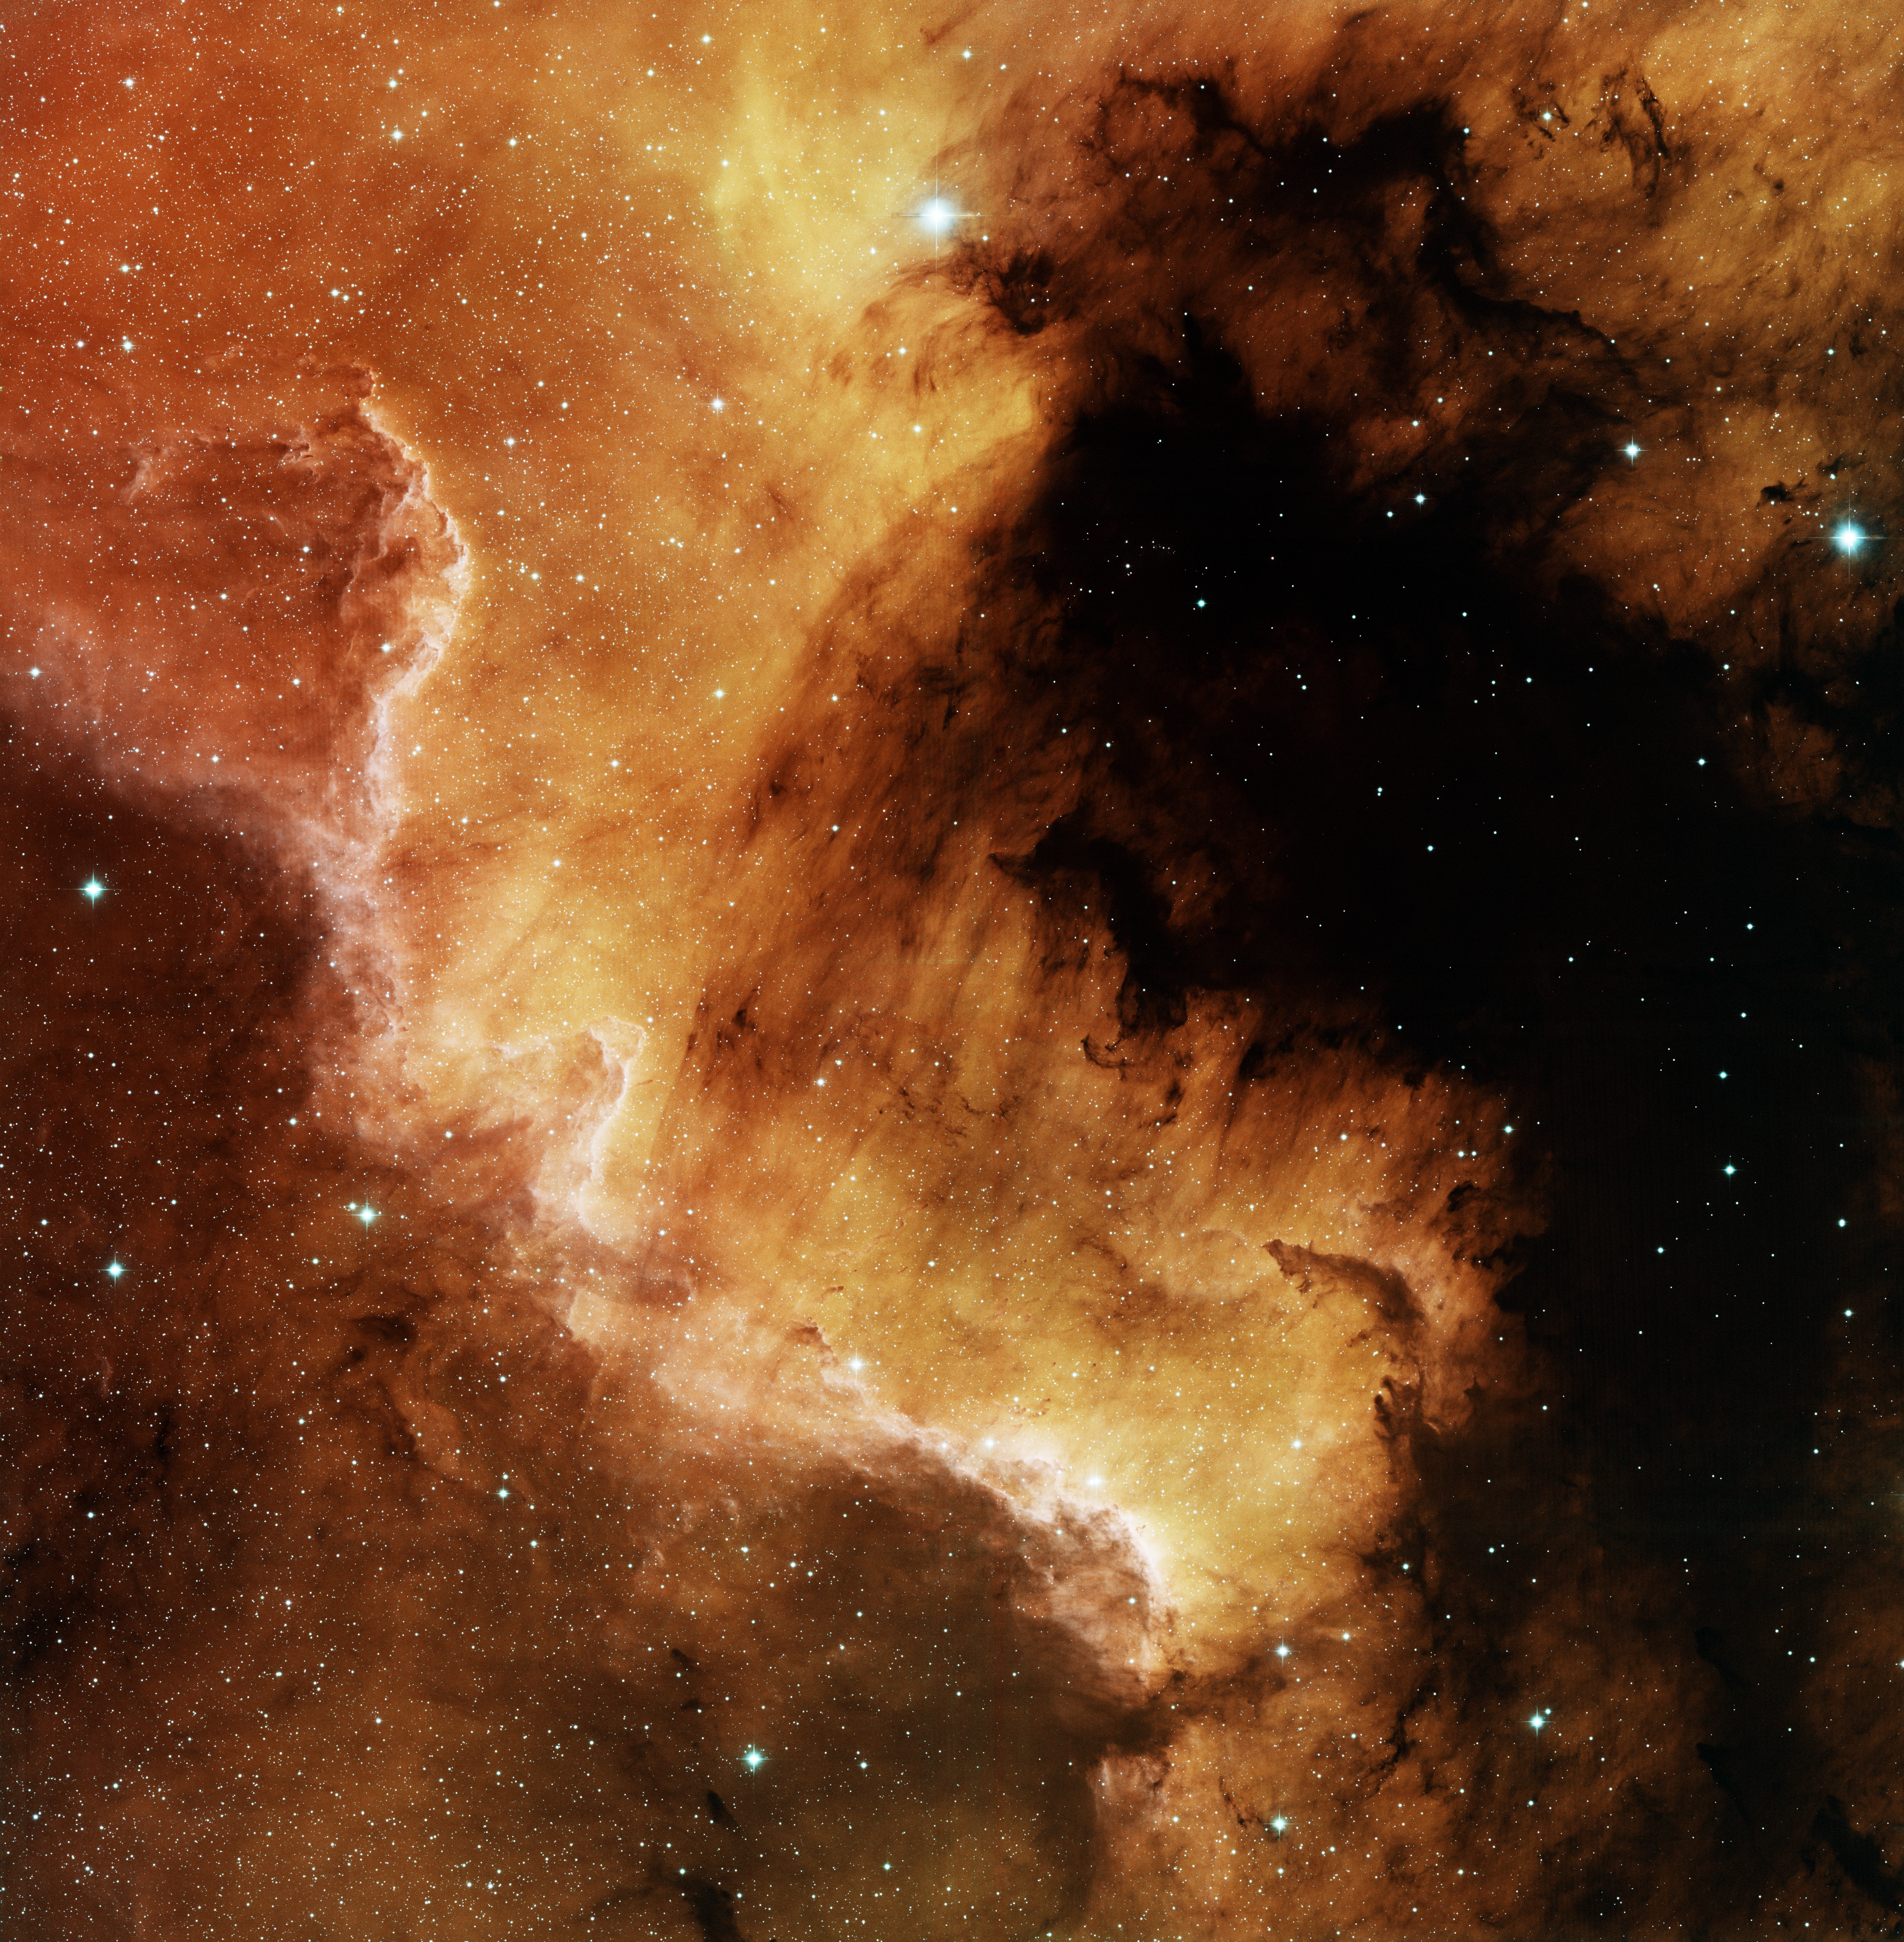

North America Nebula, NGC 7000 South

This image was obtained with the wide-field view of the Mosaic camera on the KPNO 0.9m-meter telescope at Kitt Peak National Observatory. NGC 7000, also known as the North America Nebula, is a giant emission nebula in the constellation of Cygnus. This image shows only the southern tip of the nebula (the Mexico part of the nebula). The nebula is being energized by the light from stars embedded within. The image was generated with observations in Hydrogen alpha (red), Oxygen [OIII] (green) and Sulfur [SII] (blue) filters. In this image, North is up, East is to the left. An image of the eastern part of the nebula is also available on this website.

Credit: T.A. Rector (University of Alaska Anchorage) and NOIRLab/NSF/AURA